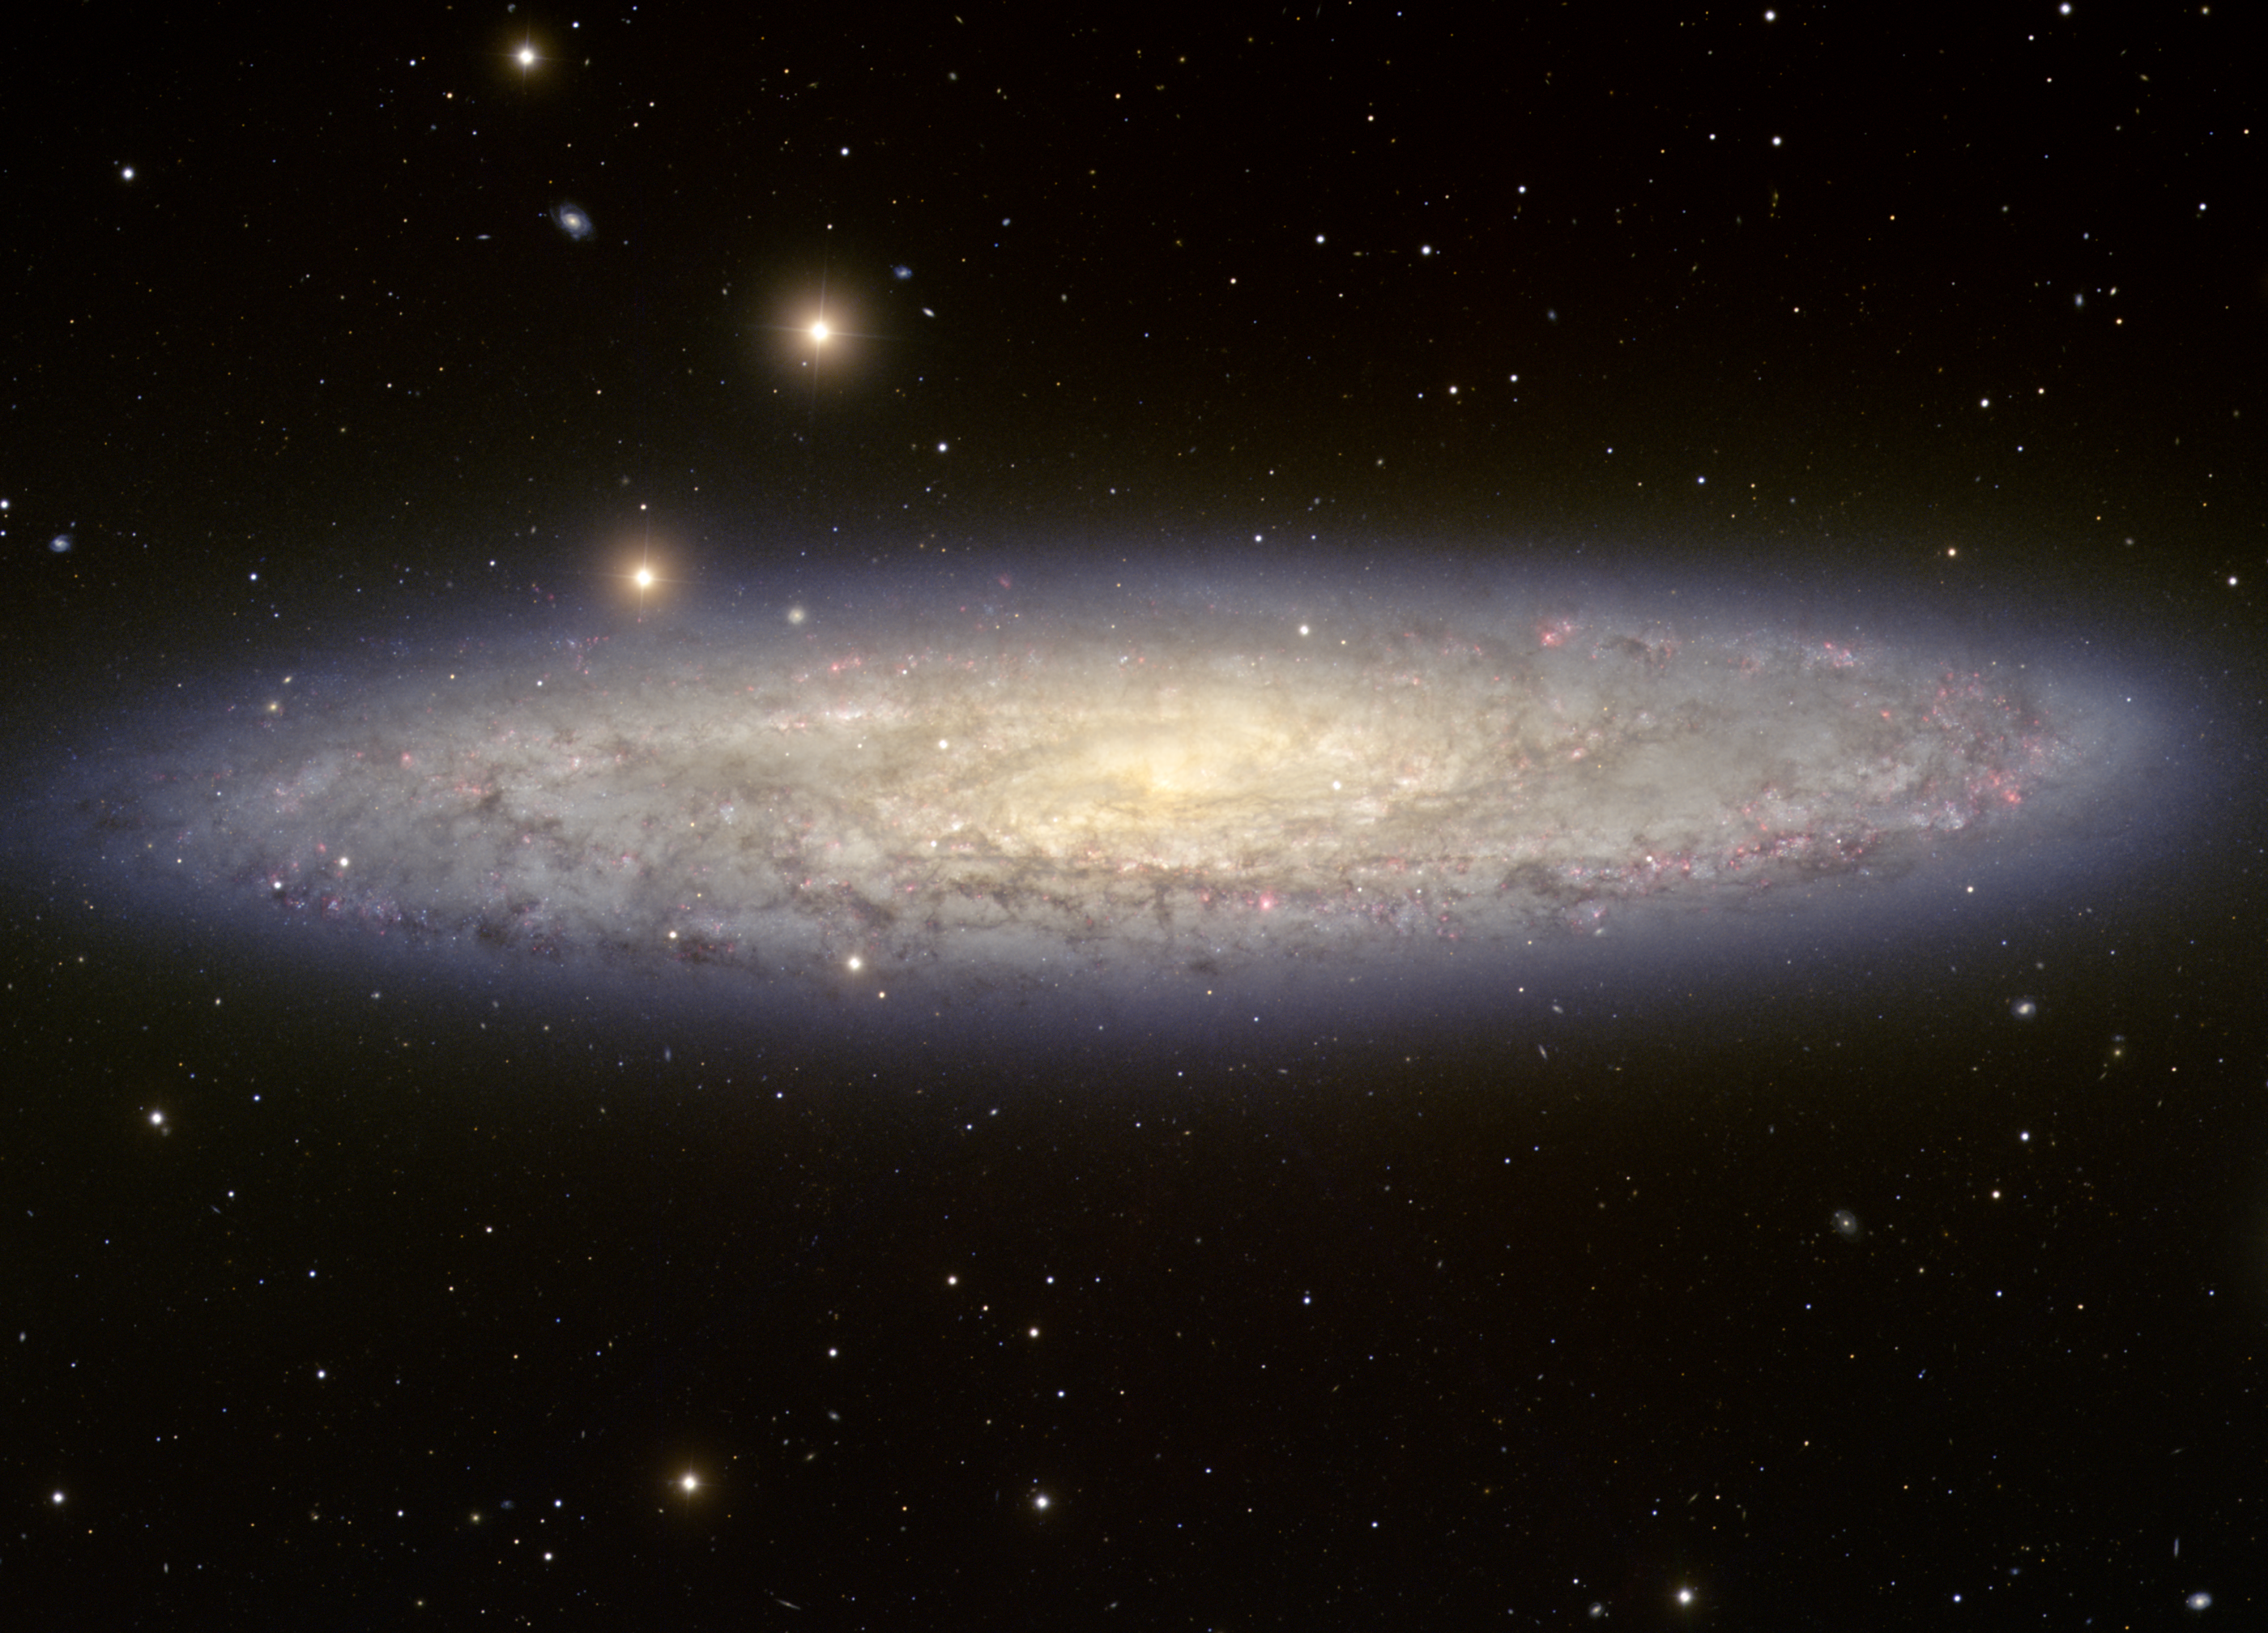

The Sculptor Galaxy, NGC 253

This image of spiral galaxy NGC253 was taken with the National Science Foundation’s Blanco 4-meter telescope at Cerro Tololo Inter-American Observatory in Chile.

NGC253 is the brightest member of the Sculptor group of galaxies, which is grouped around the south galactic pole (and therefore is sometimes named “South Polar Group”). The Sculptor group may be the next closest group of galaxies beyond our Local Group, located about 8 million light-years from Earth.

NGC253 is considered a starburst galaxy, where stars form and explode at an unusually high rate. NGC253 is one of the brightest galaxies beyond the Local Group; it is also referred to as the Sculptor Galaxy

NGC253 was also one of the major discoveries of Caroline Herschel, the sister of William Herschel, who discovered the object on September 23, 1783.

Credit: T.A. Rector/University of Alaska Anchorage, T. Abbott and NOIRLab/NSF/AURA/